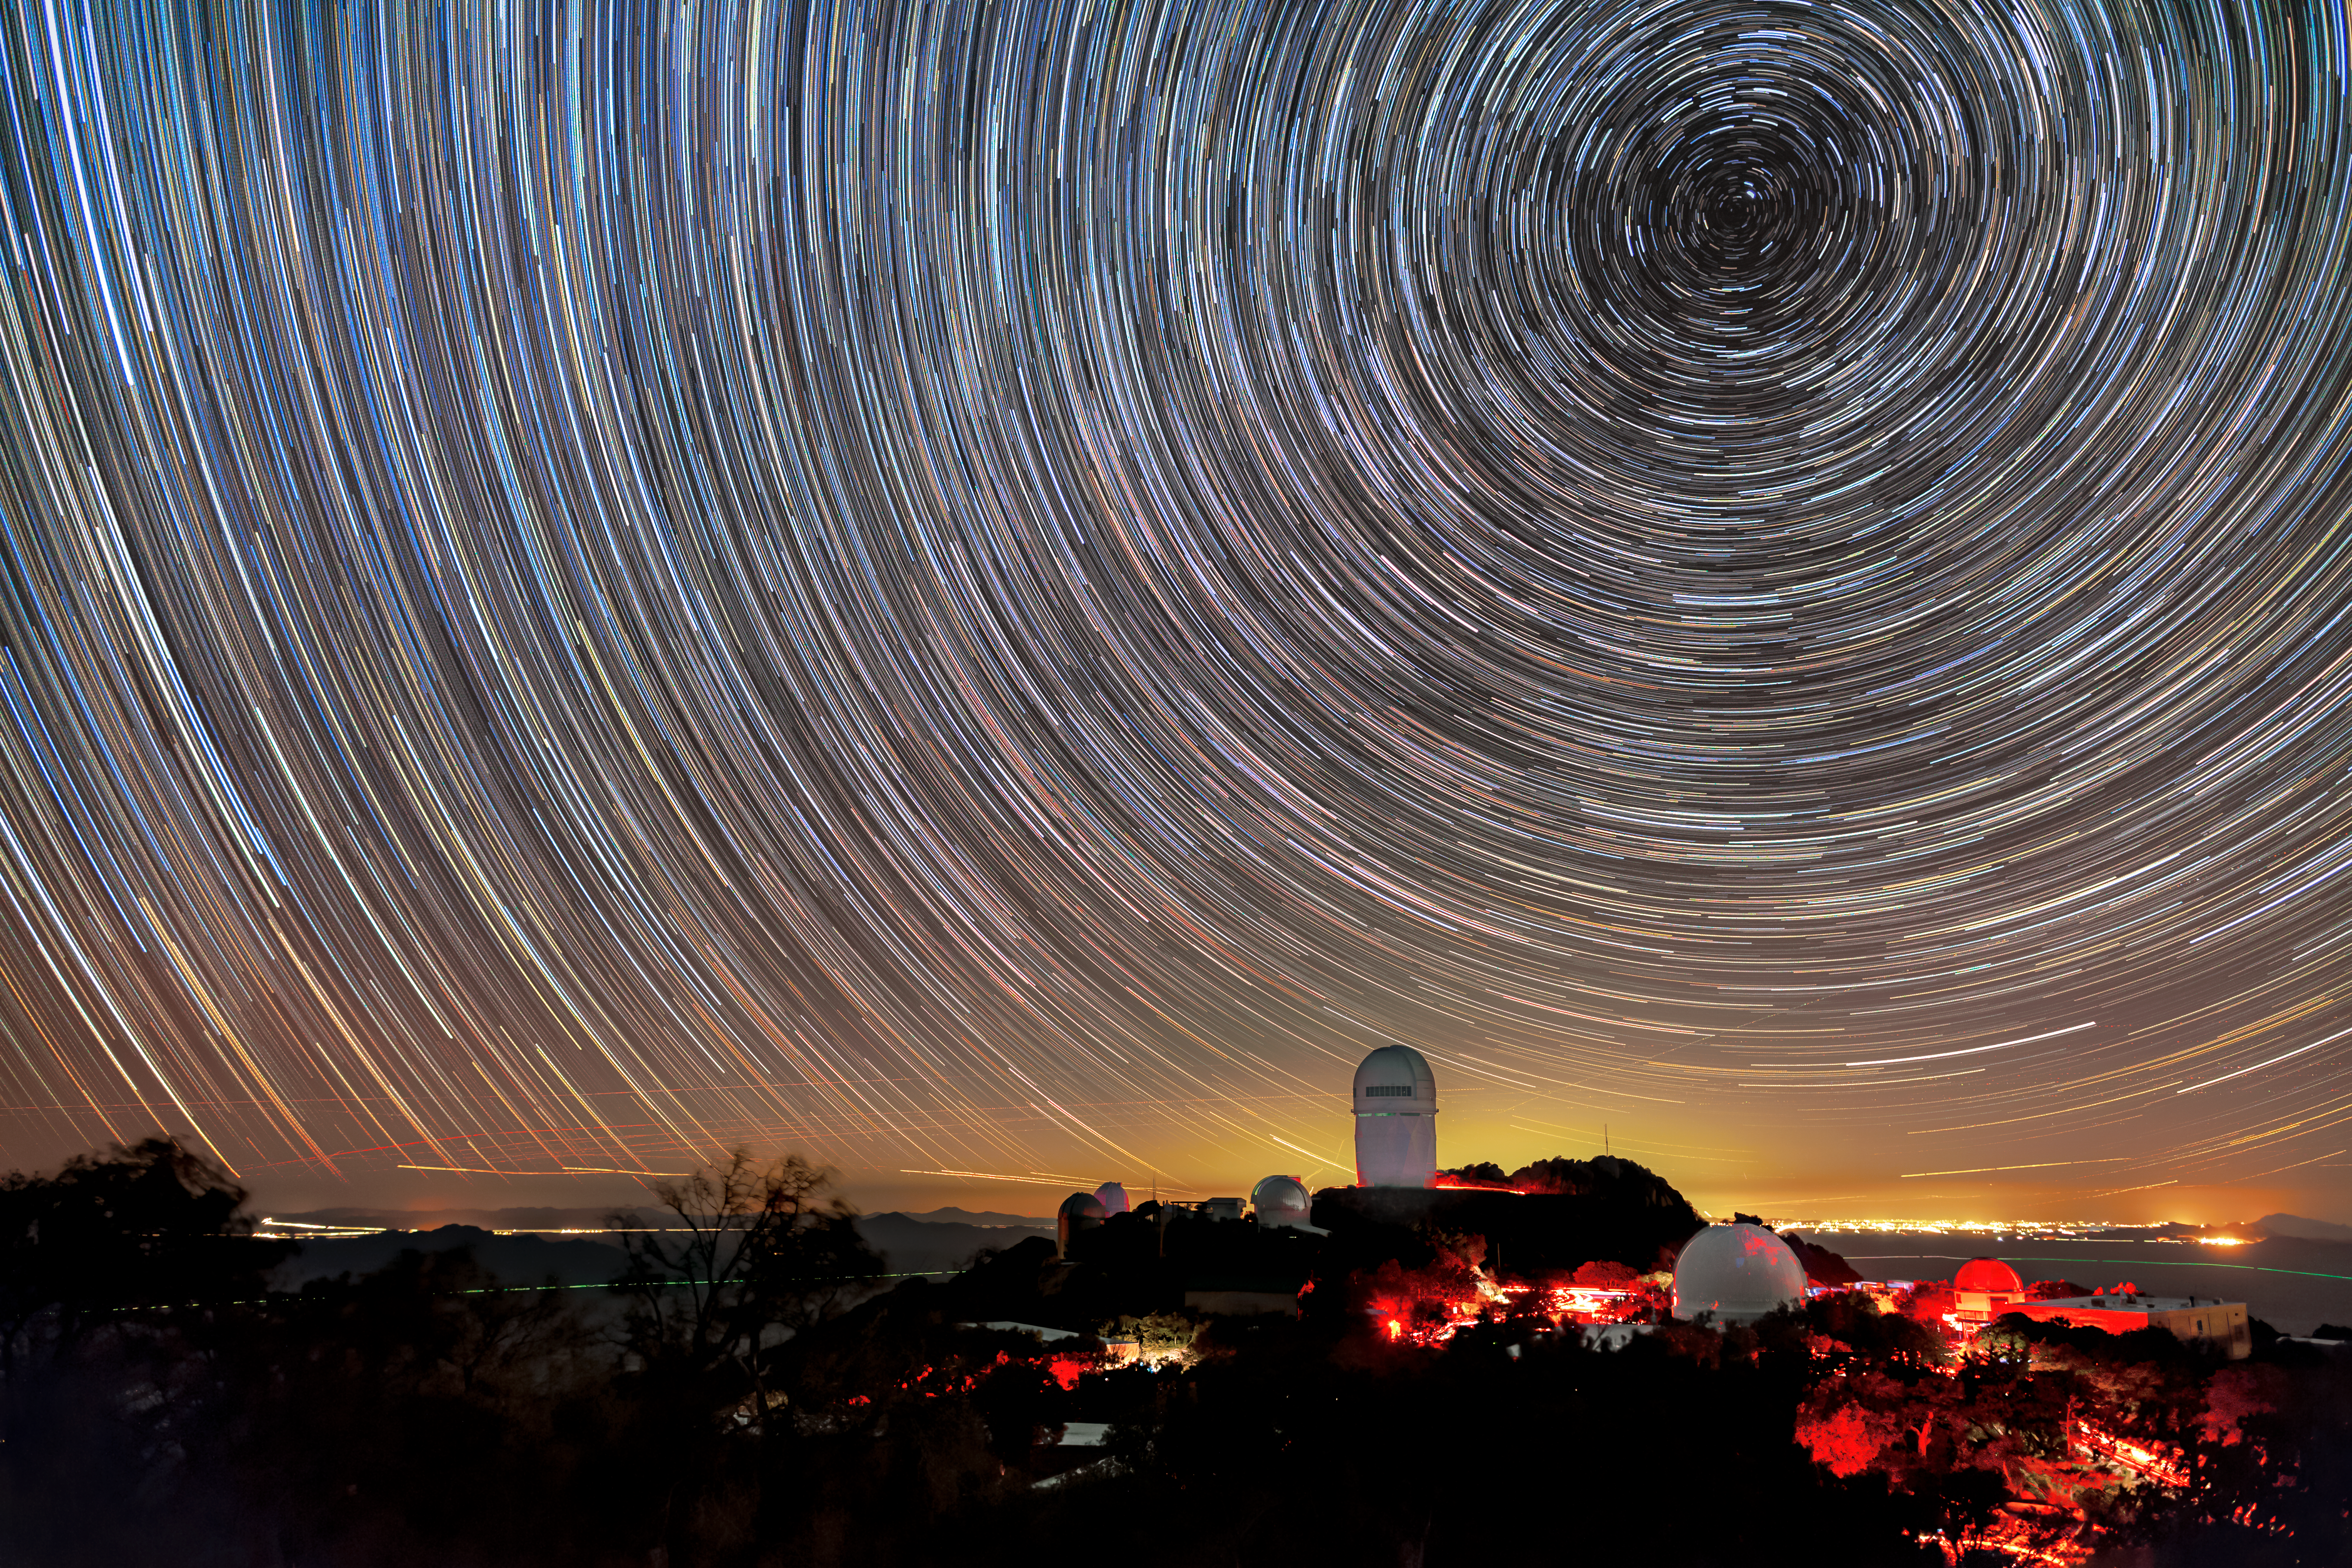

A Colorful Night

These whirling lines in the sky are the trails of stars after an hour-long exposure above Kitt Peak National Observatory (KPNO), a Program of NSF NOIRLab. The trails are shortest around the North Star, Polaris, a star that happens to coincide almost directly with the celestial north pole. The different colors in the trails reflect the different temperatures of the stars, with blue being the hottest stars and yellow/red the coolest. The telescope visible above the horizon is the Nicholas U. Mayall 4-meter Telescope, and the red glow on the mountain is caused by red lights used to ensure the eyes of visitors and staff remain dark adapted at night. The yellow glow on the horizon comes from Tucson, AZ, about 89 kilometers (55 miles) to the northeast. Over the past decade, light pollution like this has increased by 2% a year from many medium-sized and larger cities. To help monitor light pollution in your city, you can participate in the citizen science campaign, Globe at Night.

Credit: KPNO/NOIRLab/NSF/AURA/B. Tafreshi